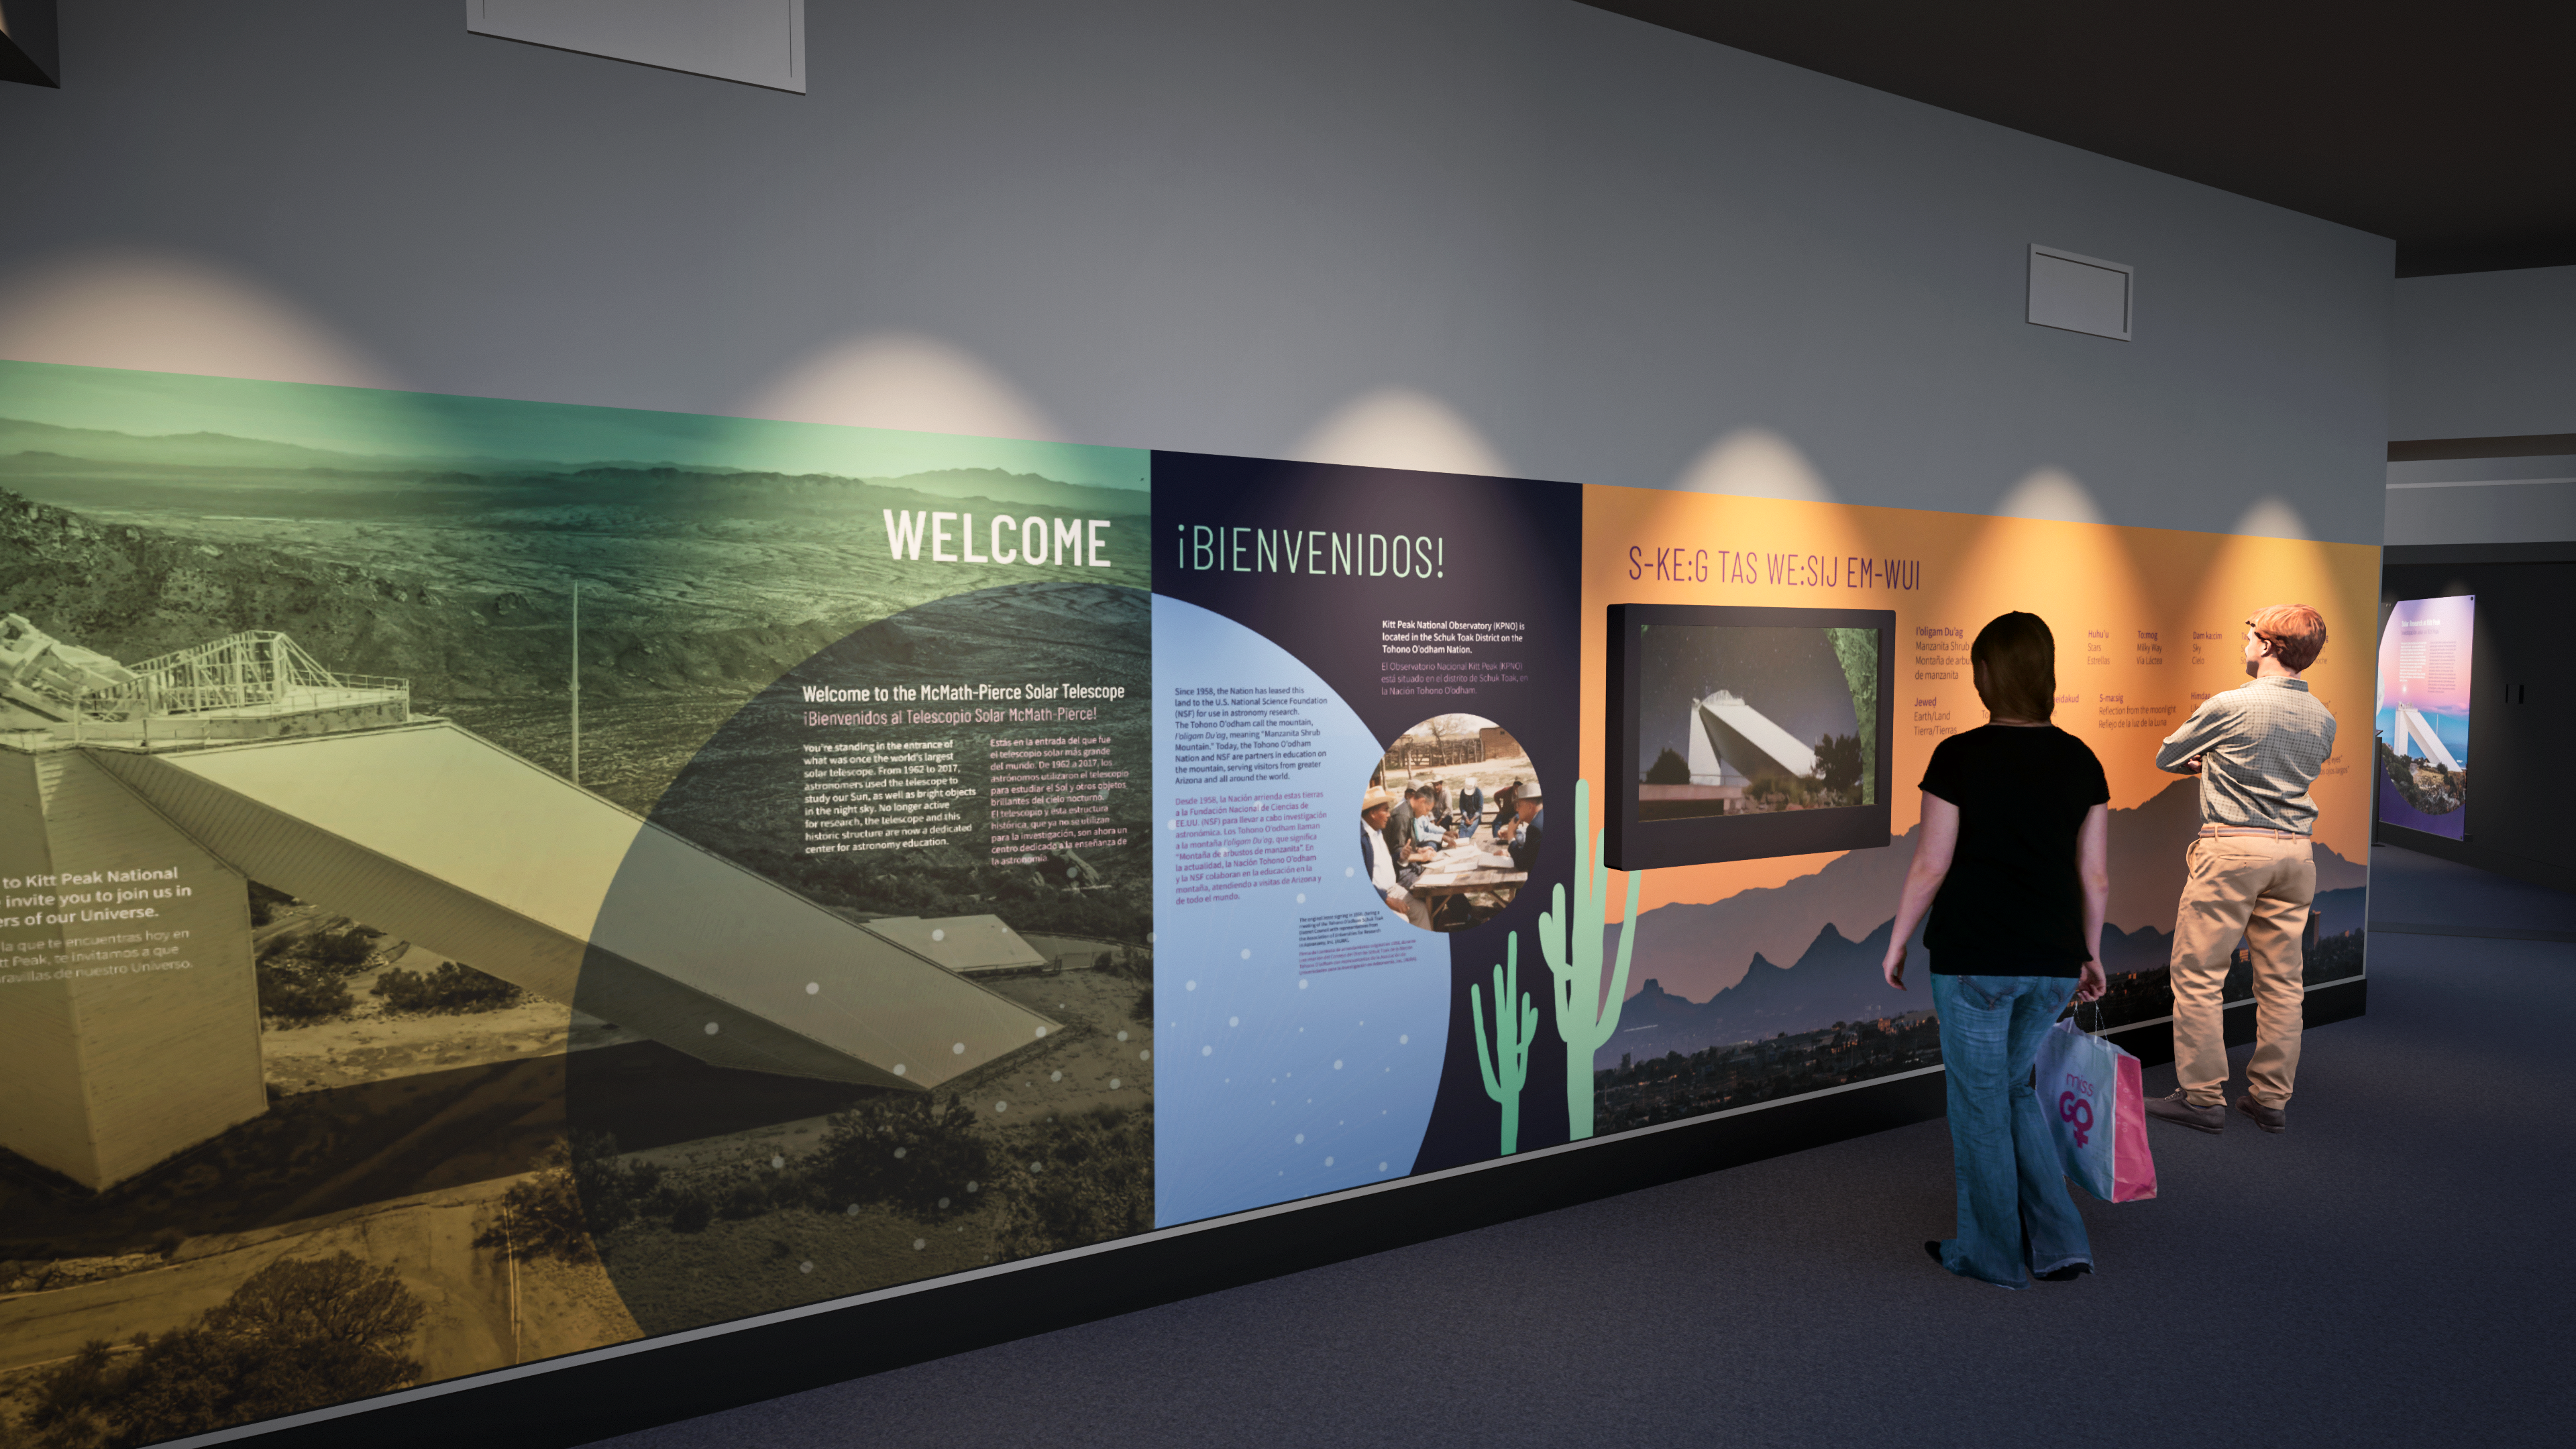

Windows On The Universe Center For Astronomy Outreach

The McMath-Pierce Solar Telescope at Kitt Peak National Observatory has been transformed into the Windows On The Universe Center For Astronomy Outreach.

Credit: KPNO/NOIRLab/NSF/AURA